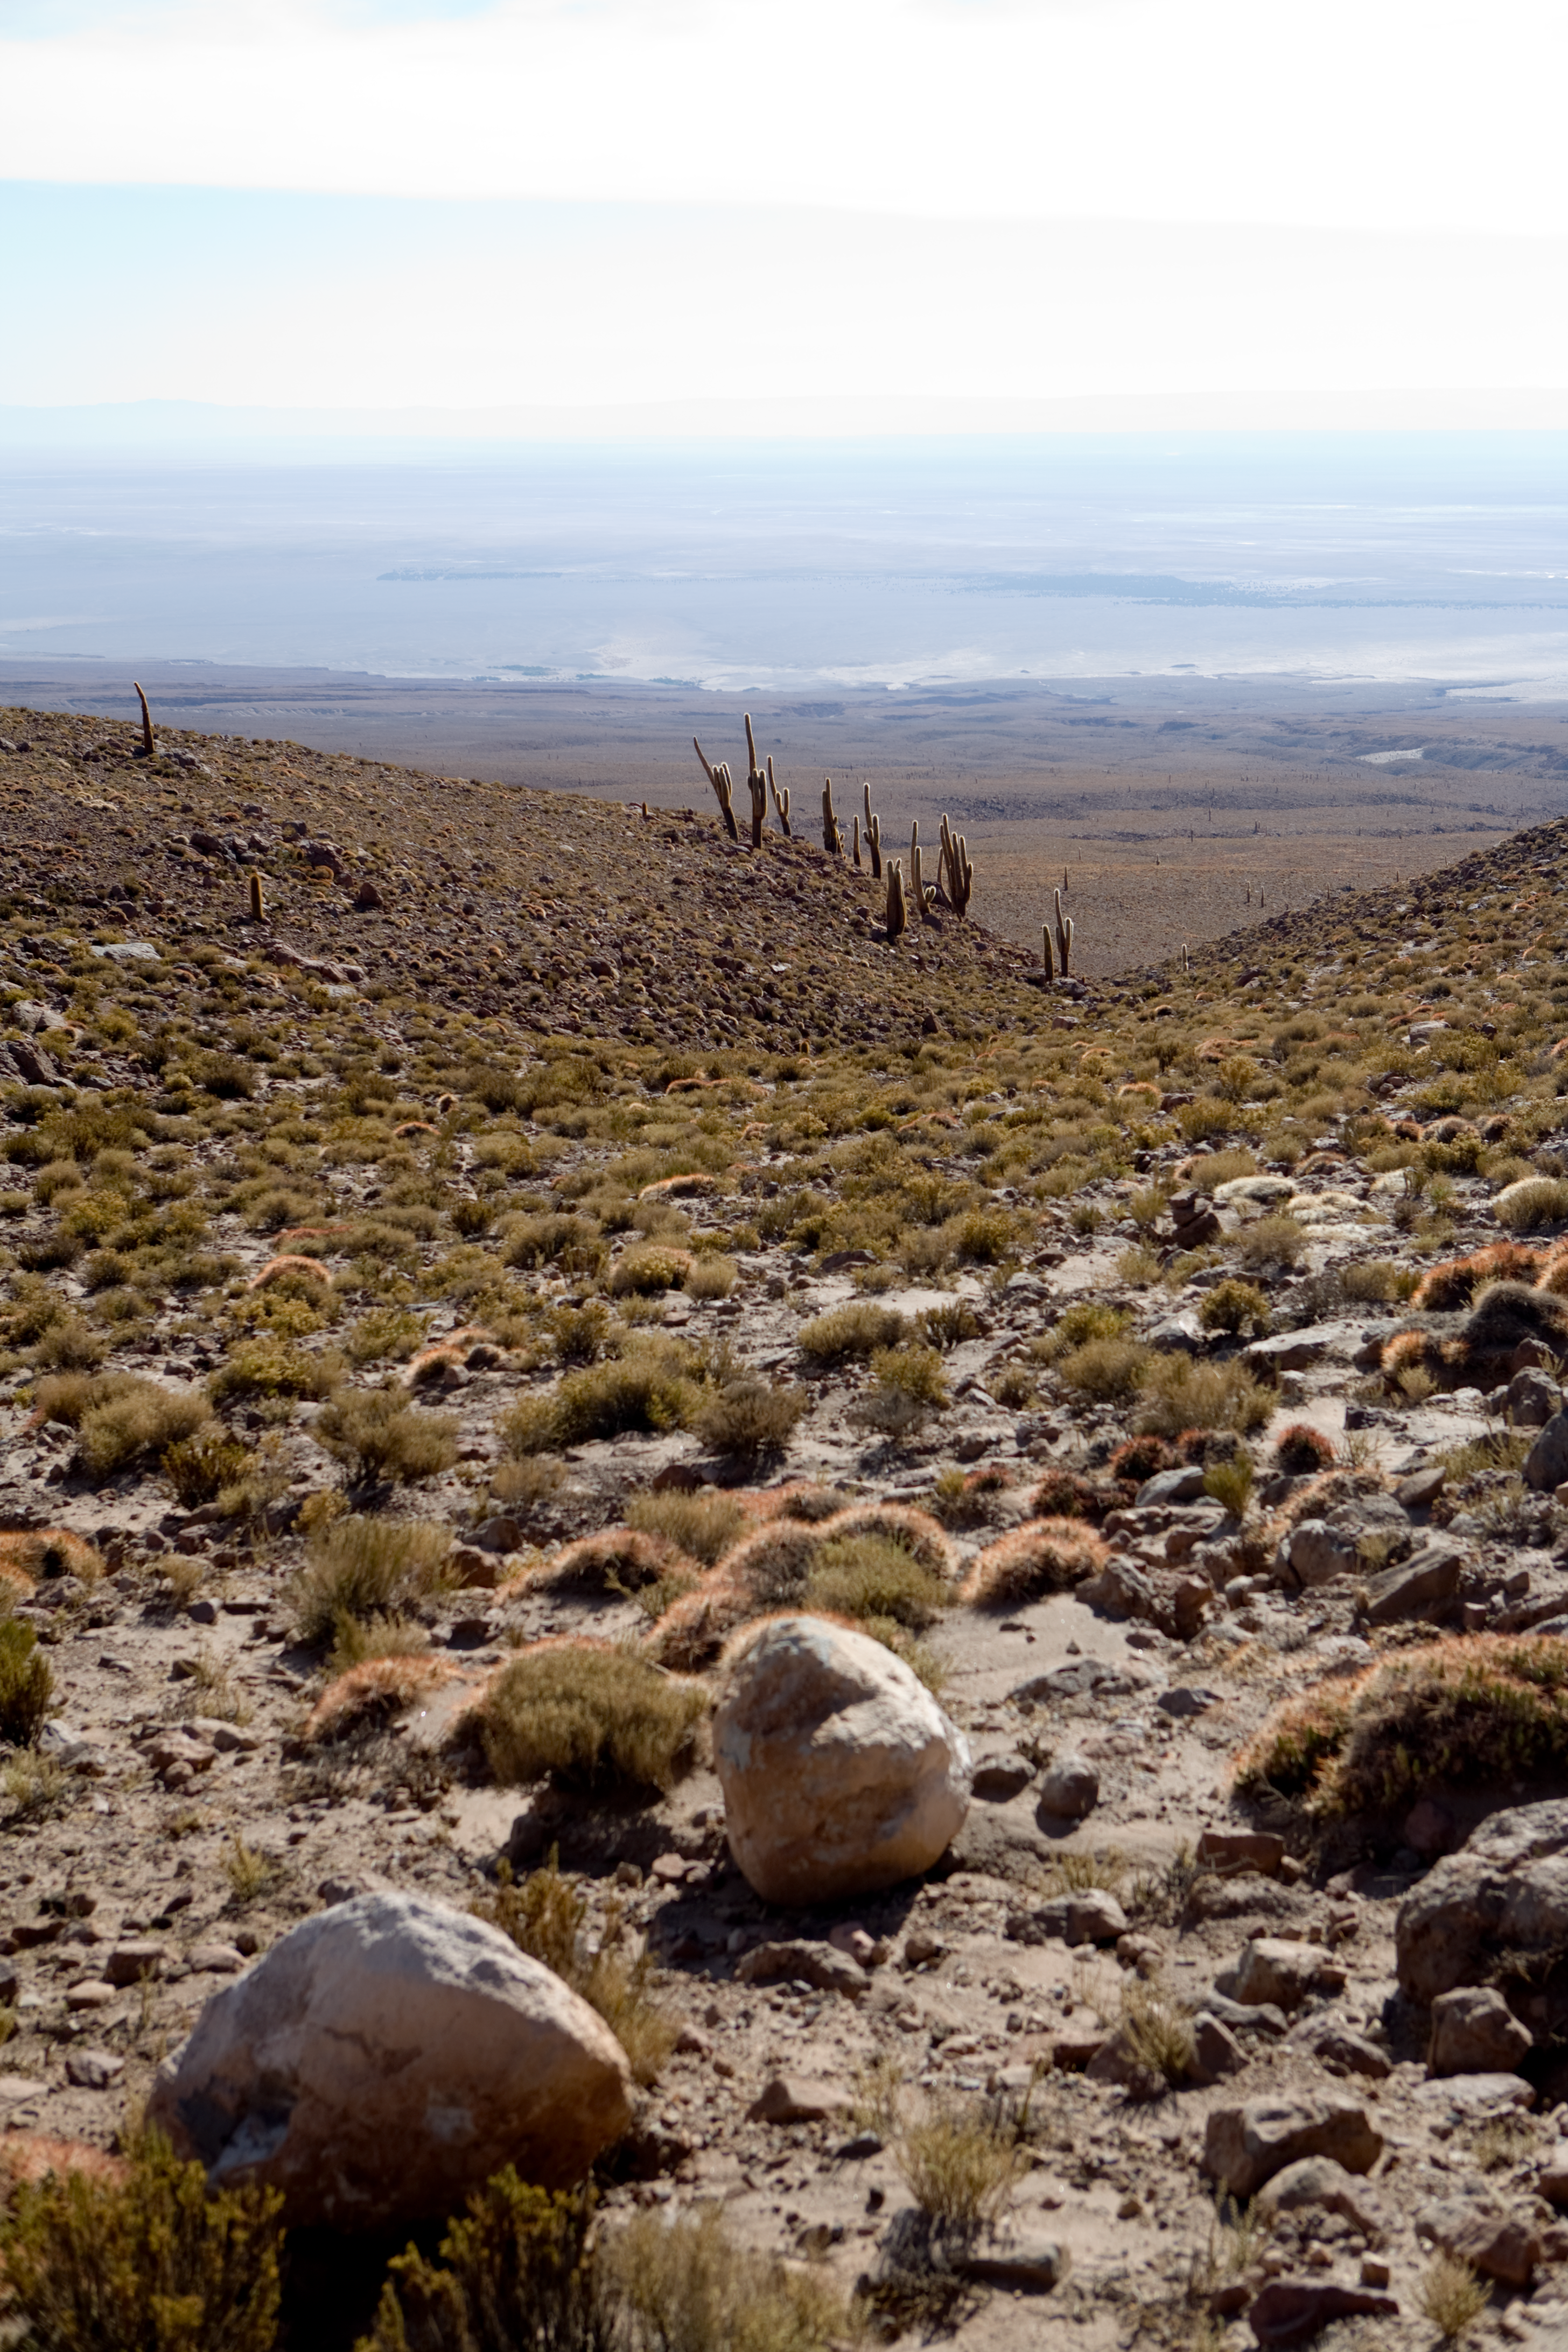

ALMA looking towards the OSF

Looking down into the plane from the access road to the ALMA high site. The Operations Support Facility (OSF) is barely visible as the small white square close to the centre of the picture (taken in January 2007).

Credit: ALMA (ESO/NAOJ/NRAO)